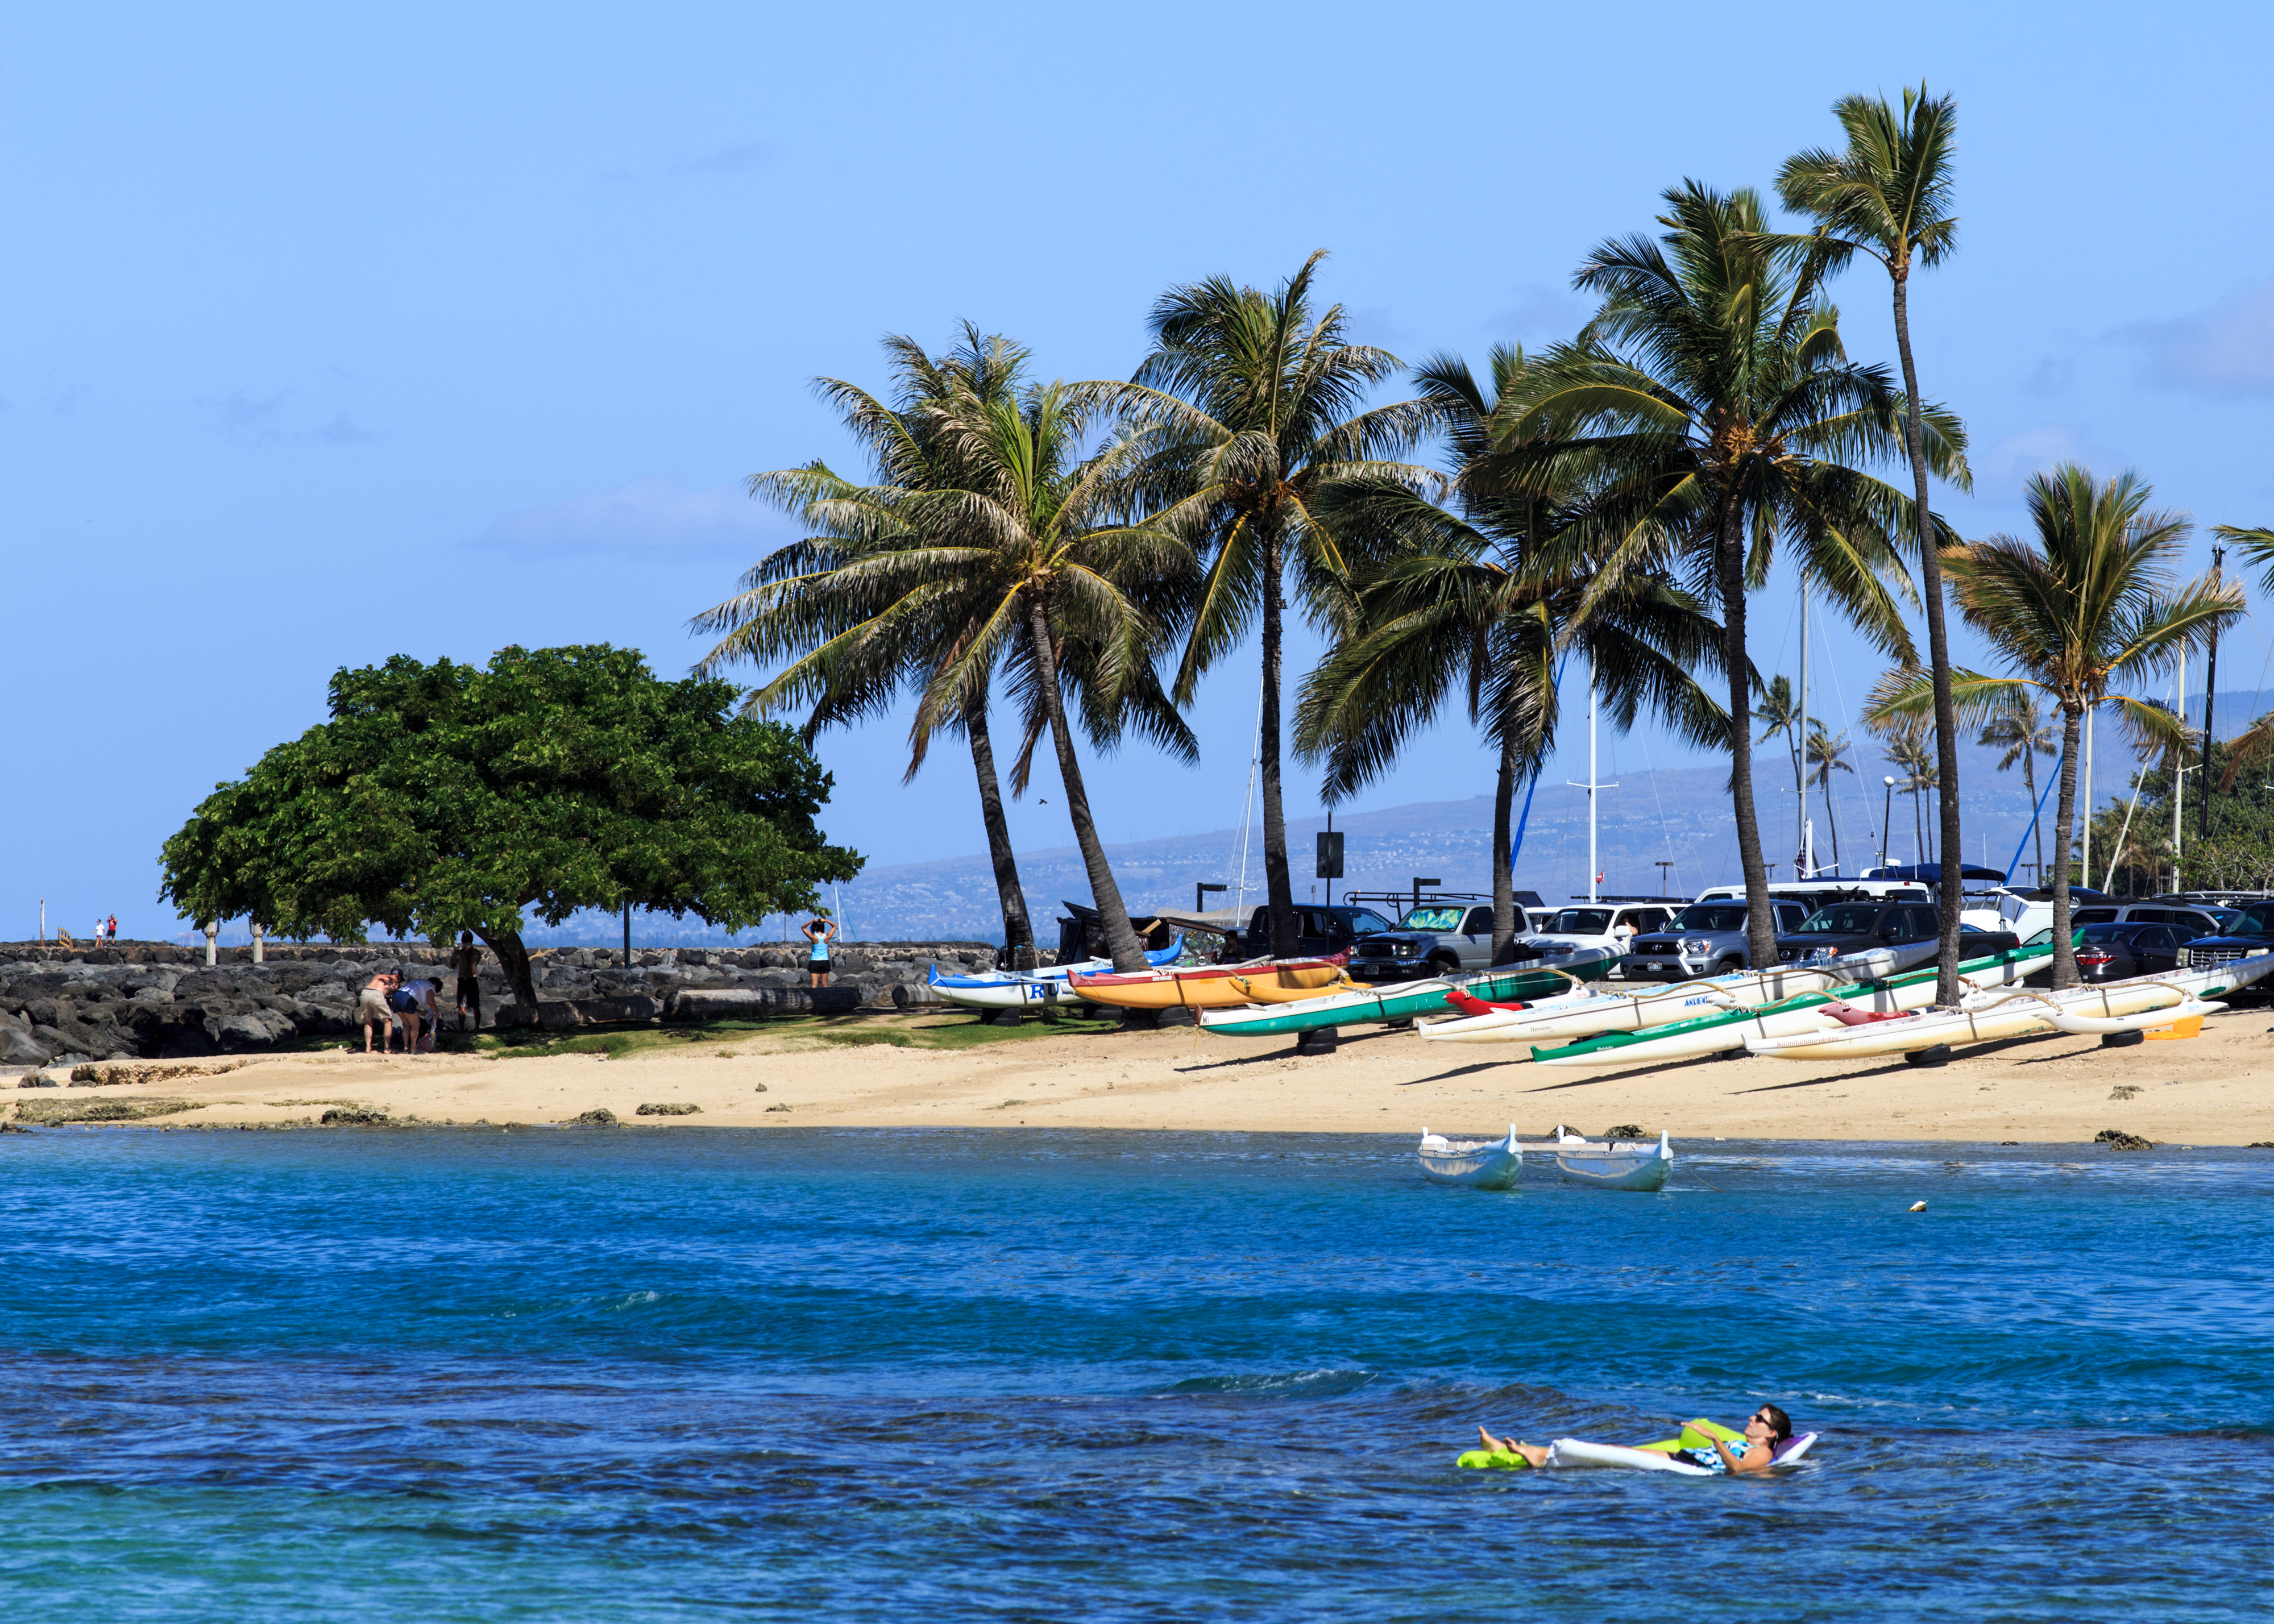

A beach at Honolulu

A beach at Honolulu, near the site of the IAU XXIX General Assembly.

Credit: IAU/B. Tafreshi (twanight.org) IAU/B. Tafreshi